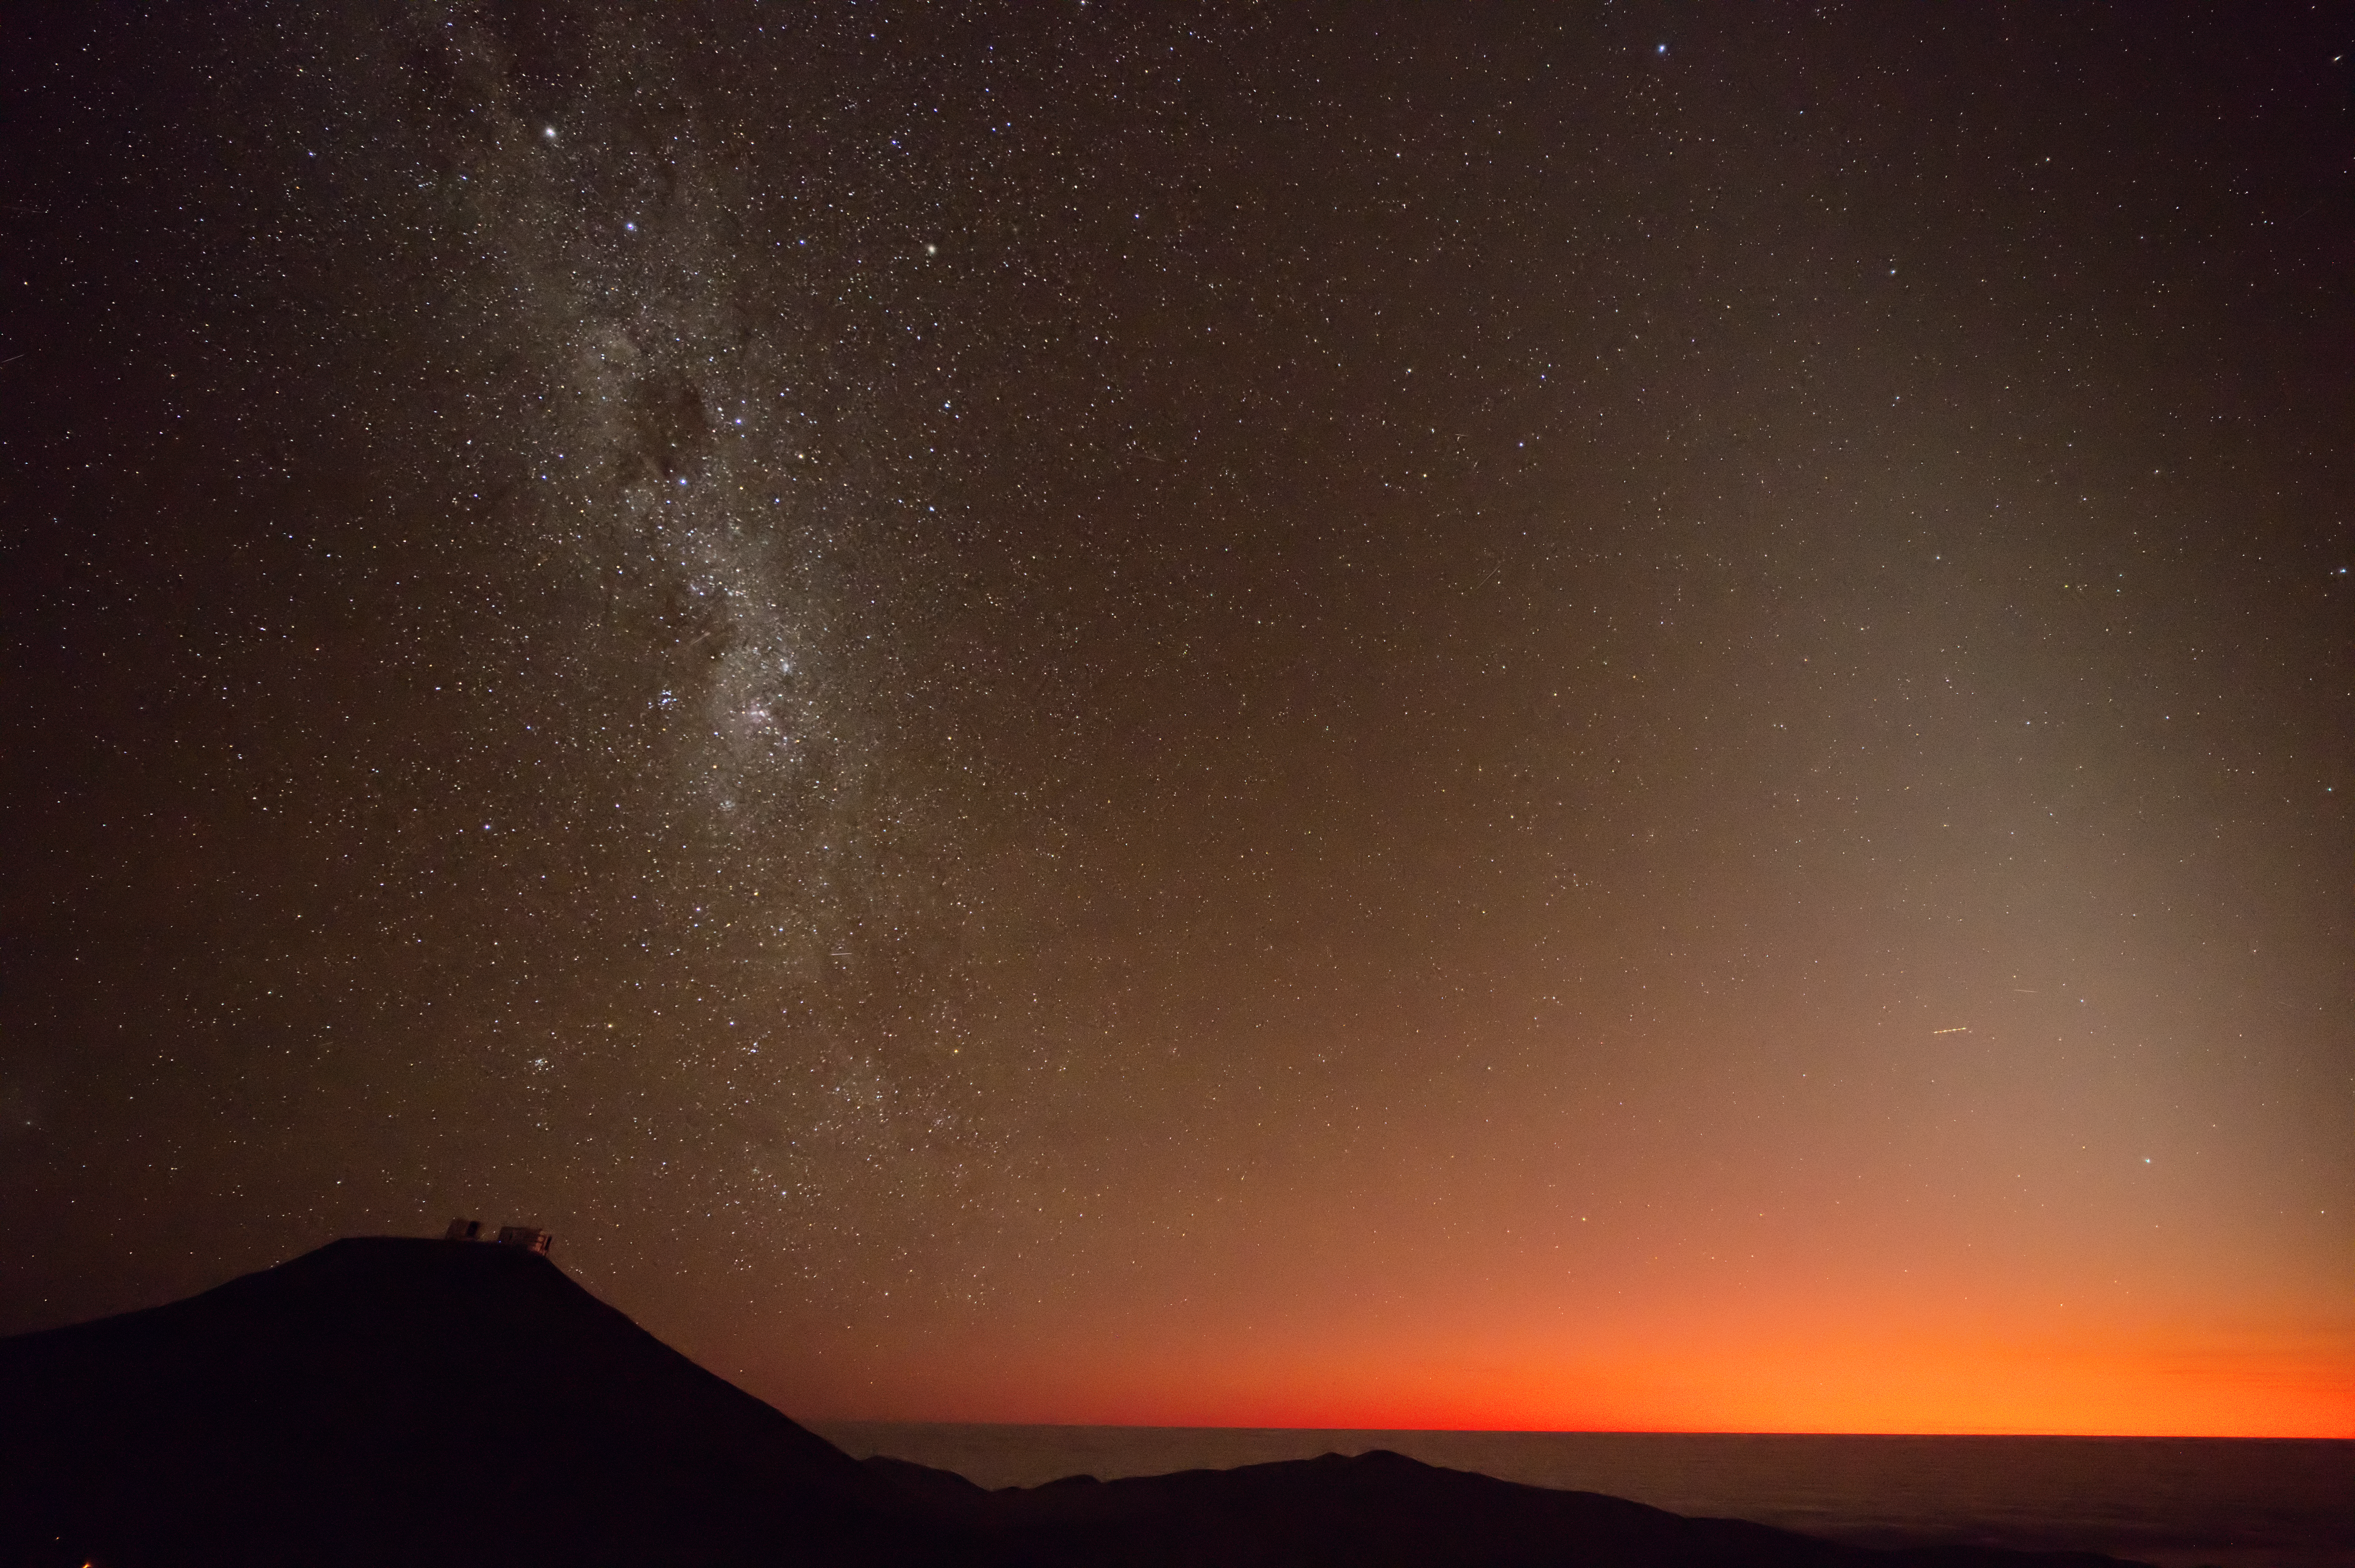

A fiery sky over Paranal

Have you ever seen a sunset so red? Probably not, since the cause of this reddened twilight sky is something quite dramatic: a volcanic eruption. This Picture of the Week was captured at ESO’s Paranal Observatory in Chile; under the Milky Way, on the top of the dark silhouette of Cerro Paranal, ESO’s Very Large Telescope looks upwards to the sky.

On 15 January 2022, the submarine volcano Hunga Tonga–Hunga Ha‘apai erupted in the southern Pacific Ocean. This eruption created shock waves that rippled through the atmosphere, reaching places far from the volcano itself. At ESO’s Paranal and La Silla observatories in Chile, more than 10 000 kilometres away, weather stations detected these atmospheric disturbances.

The eruption also launched an ash plume 57 kilometres tall, releasing massive quantities of particles into the atmosphere, including water vapour and dust. Sunlight is scattered and reddened by these tiny dust particles, and this effect was detected in calibration images taken during twilight by several ESO telescopes. This Picture of the Week, taken 6 months after the eruption, shows that the effects of these particles were not transitory. At the time of writing, one year later, the sky has still not returned to its pre-eruption state.

Credit: ESO/F. Selman